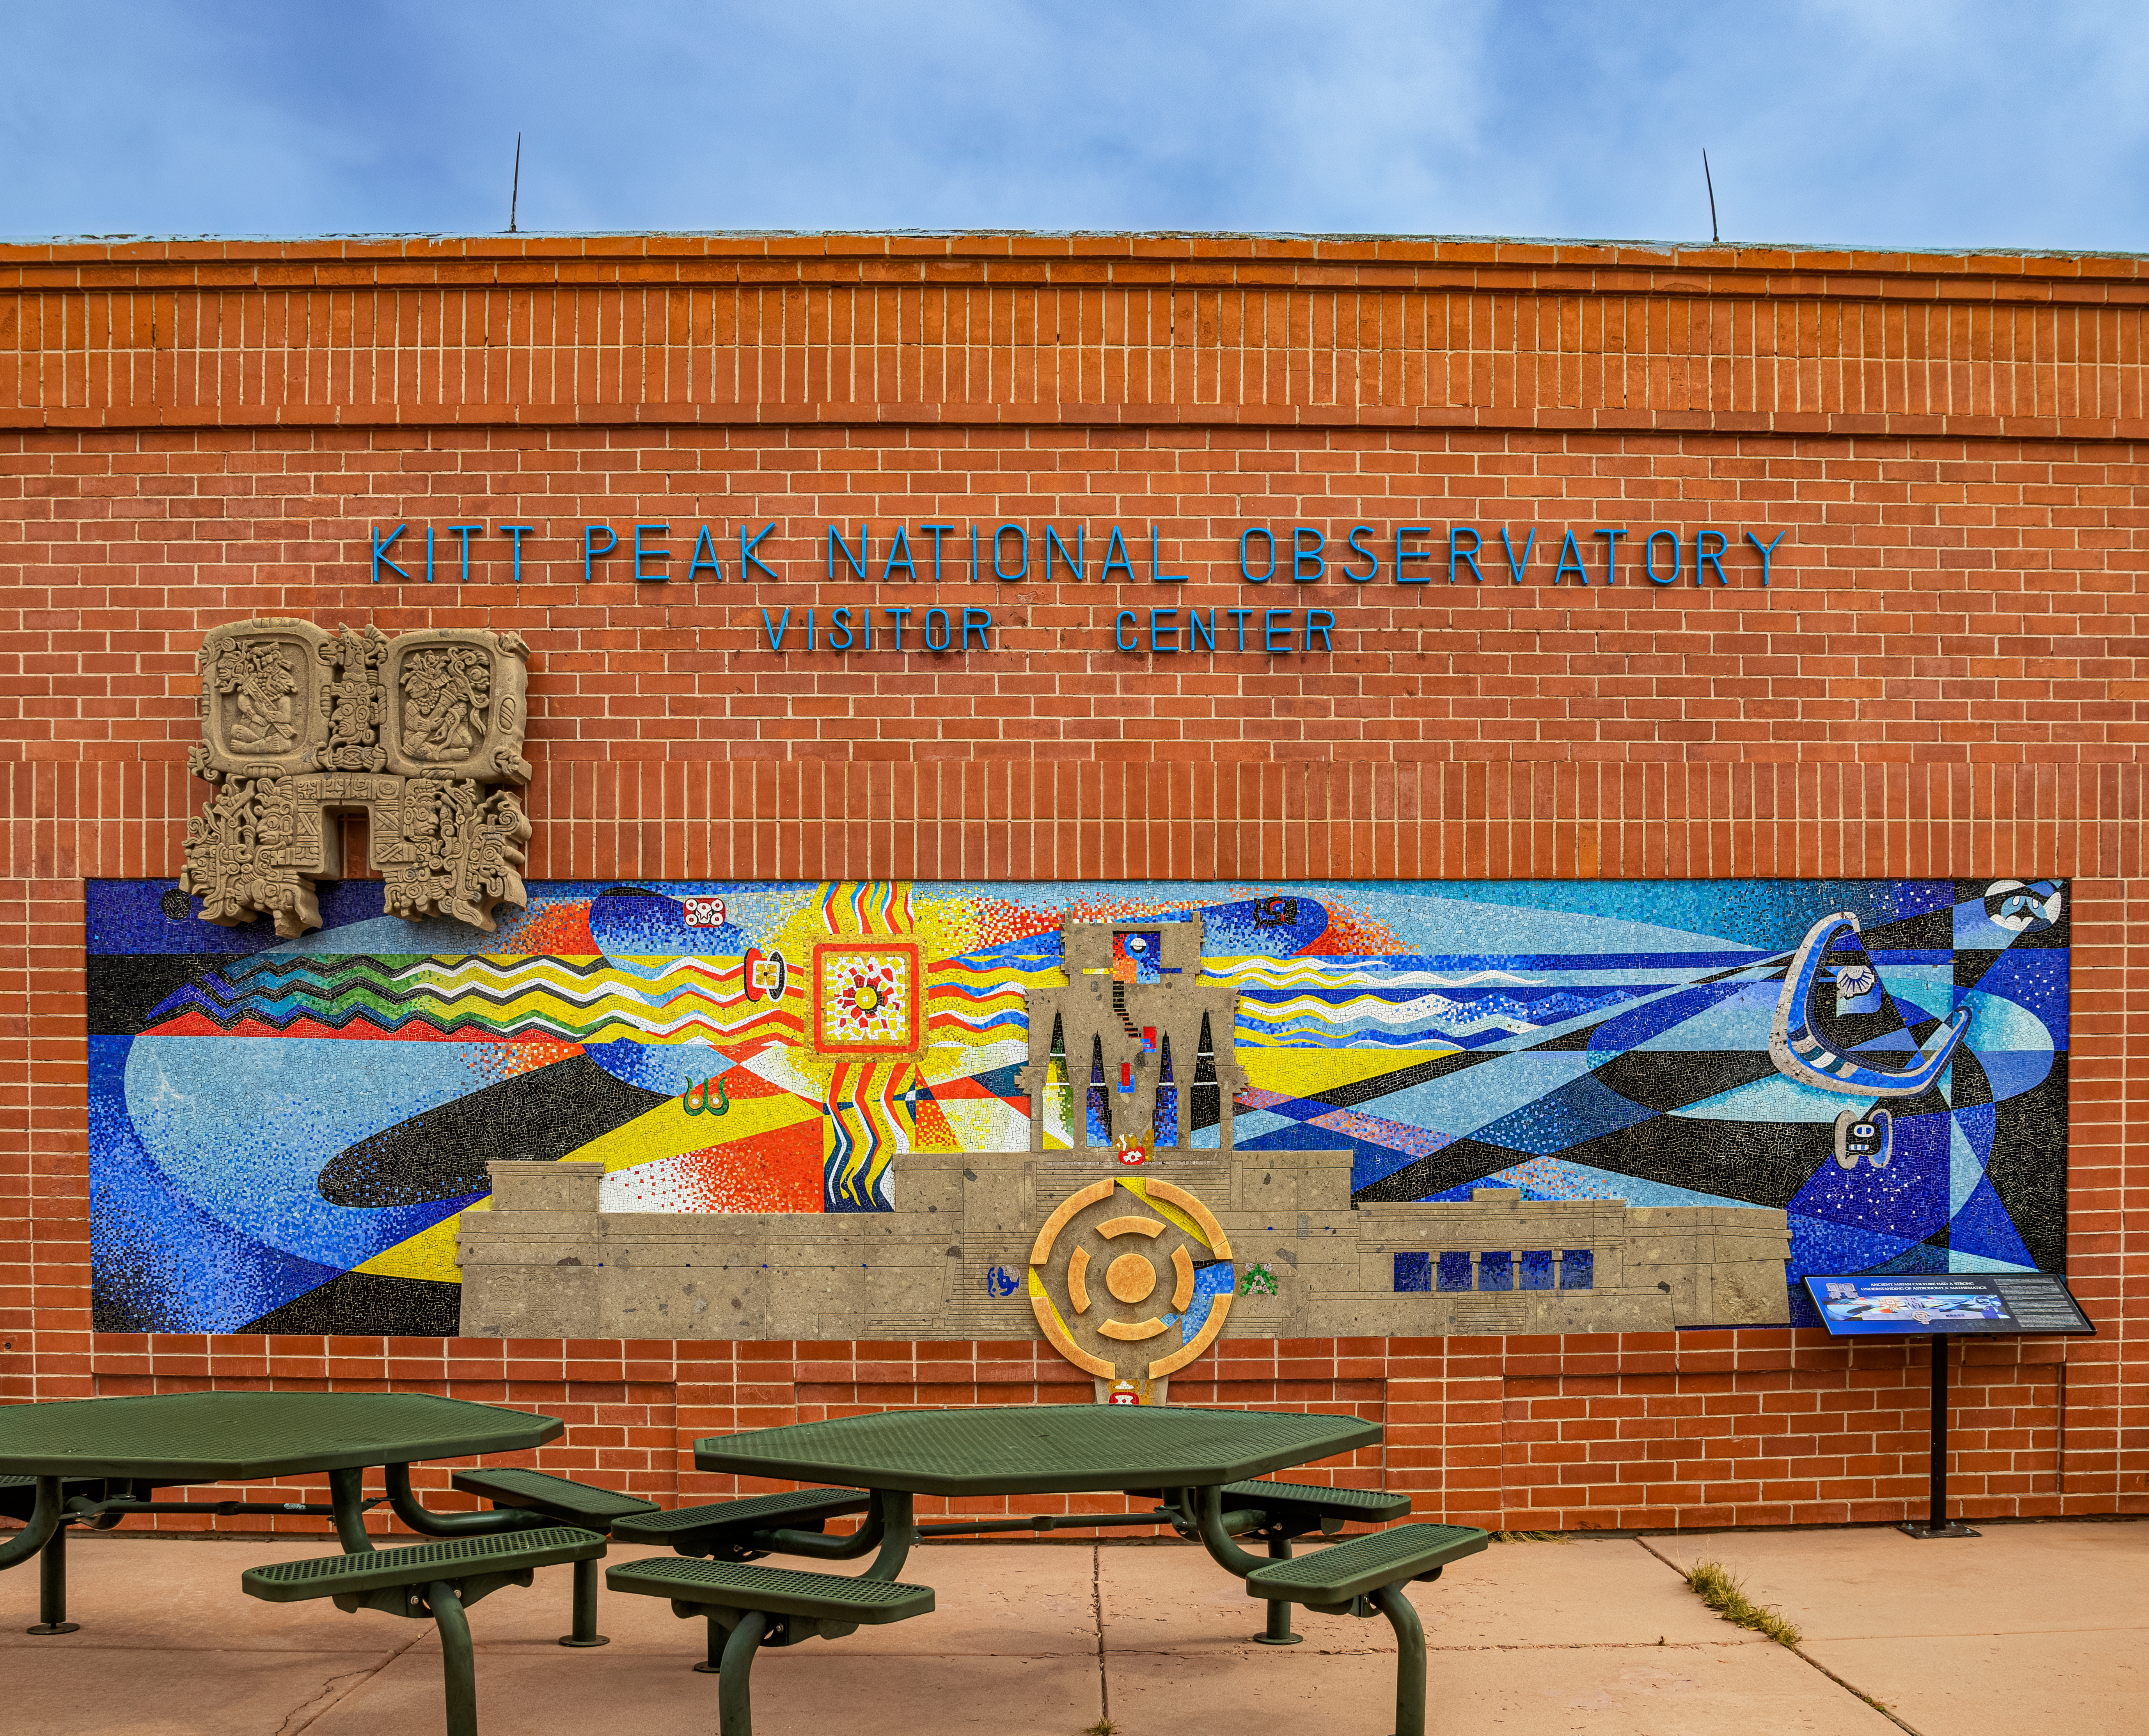

Kitt Peak Visitor Center Mural

A mural outside of the Kitt Peak Visitor Center, located at Kitt Peak National Observatory (KPNO), a Program of NSF NOIRLab, inspired by ancient Mayan culture's strong understanding of astronomy and mathematics.

Credit: KPNO/NOIRLab/NSF/AURA/T. Matsopoulos